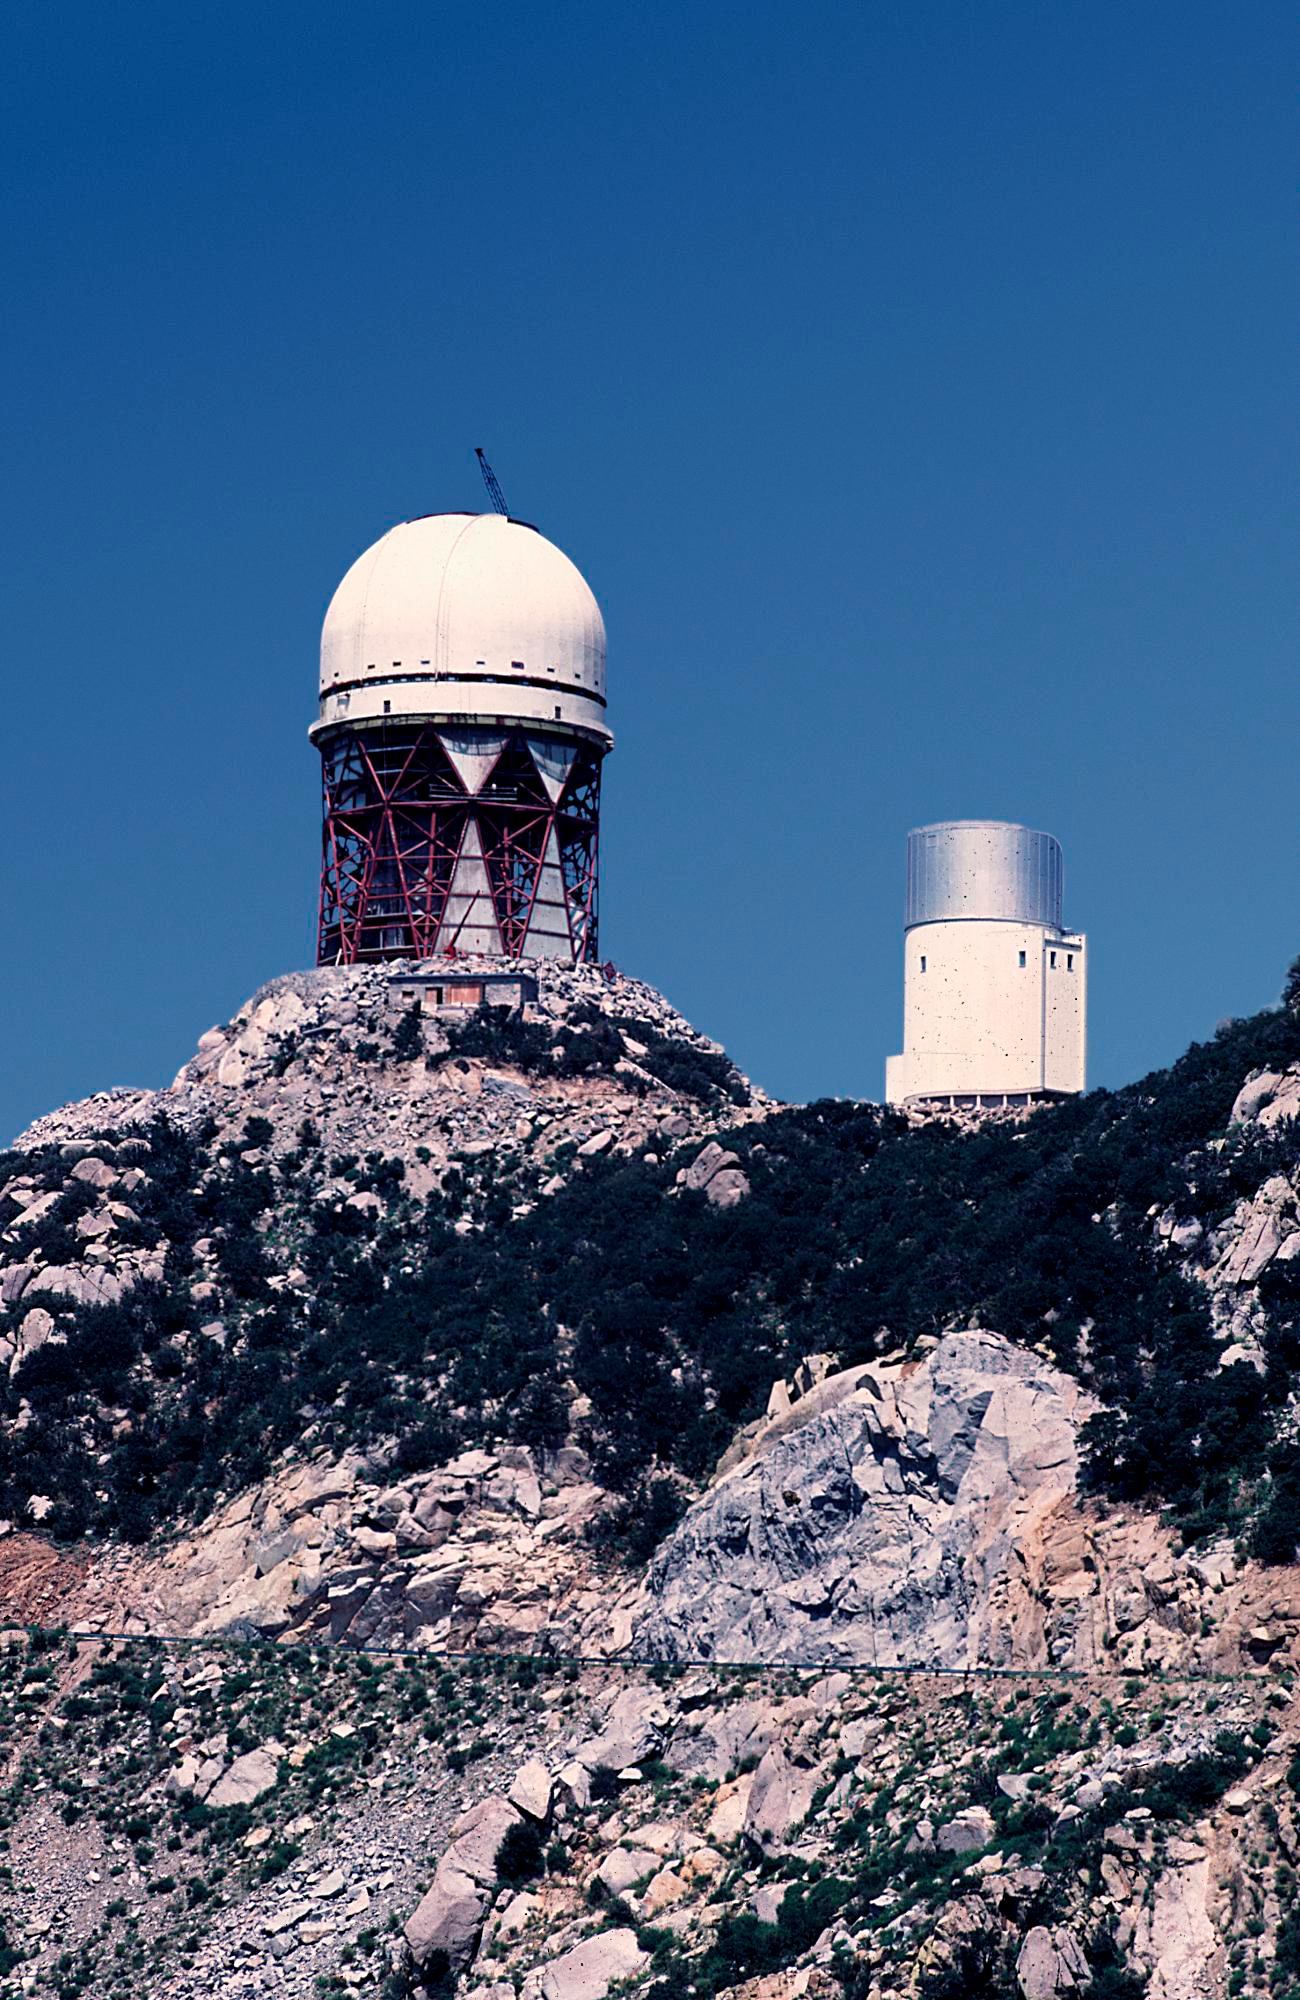

KPNO 4-meter construction

The Kitt Peak 4-meter telescope during construction, in August of 1969. From the private collection of Dr David Crawford.

Credit: David Crawford/NOIRLab/NSF/AURA/